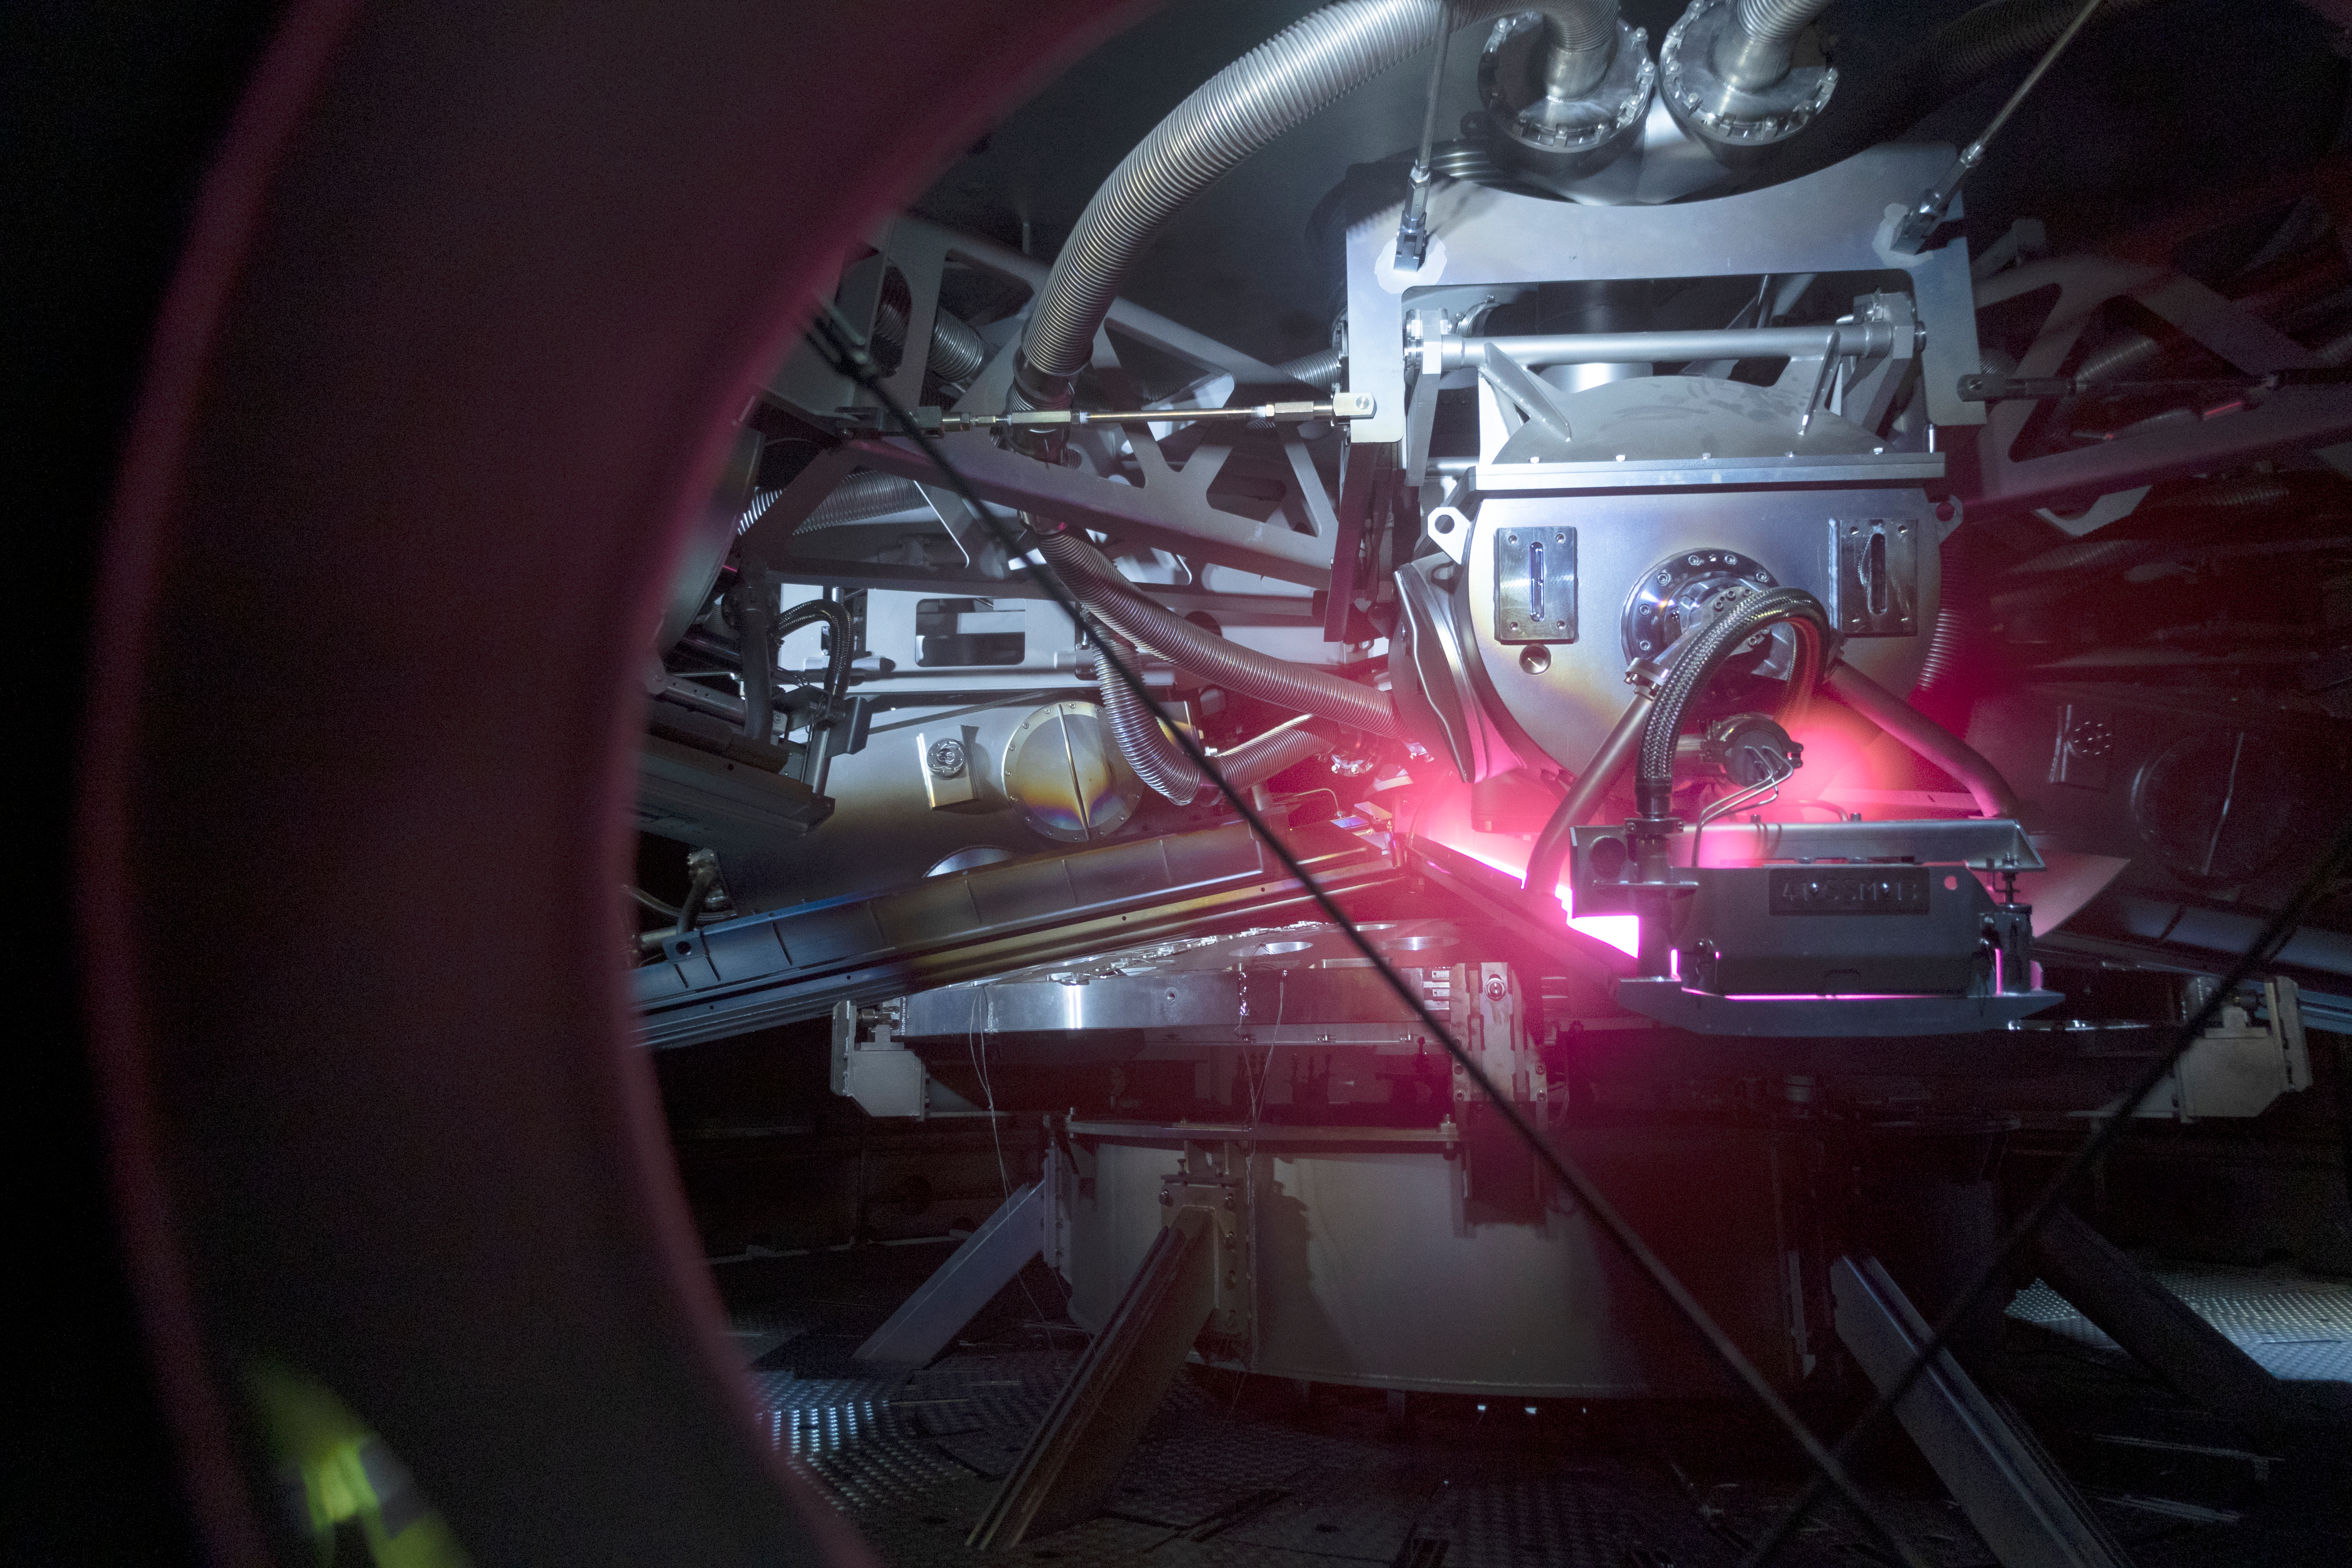

rubin-3t1a6109

The LSST Primary/Tertiary Mirror (M1M3) arrived in the port of Coquimbo on May 7, and was transported to the LSST summit facility building over the next several days. It arrived on the summit on May 11, 2019.

Credit: Rubin Observatory/NSF/AURA